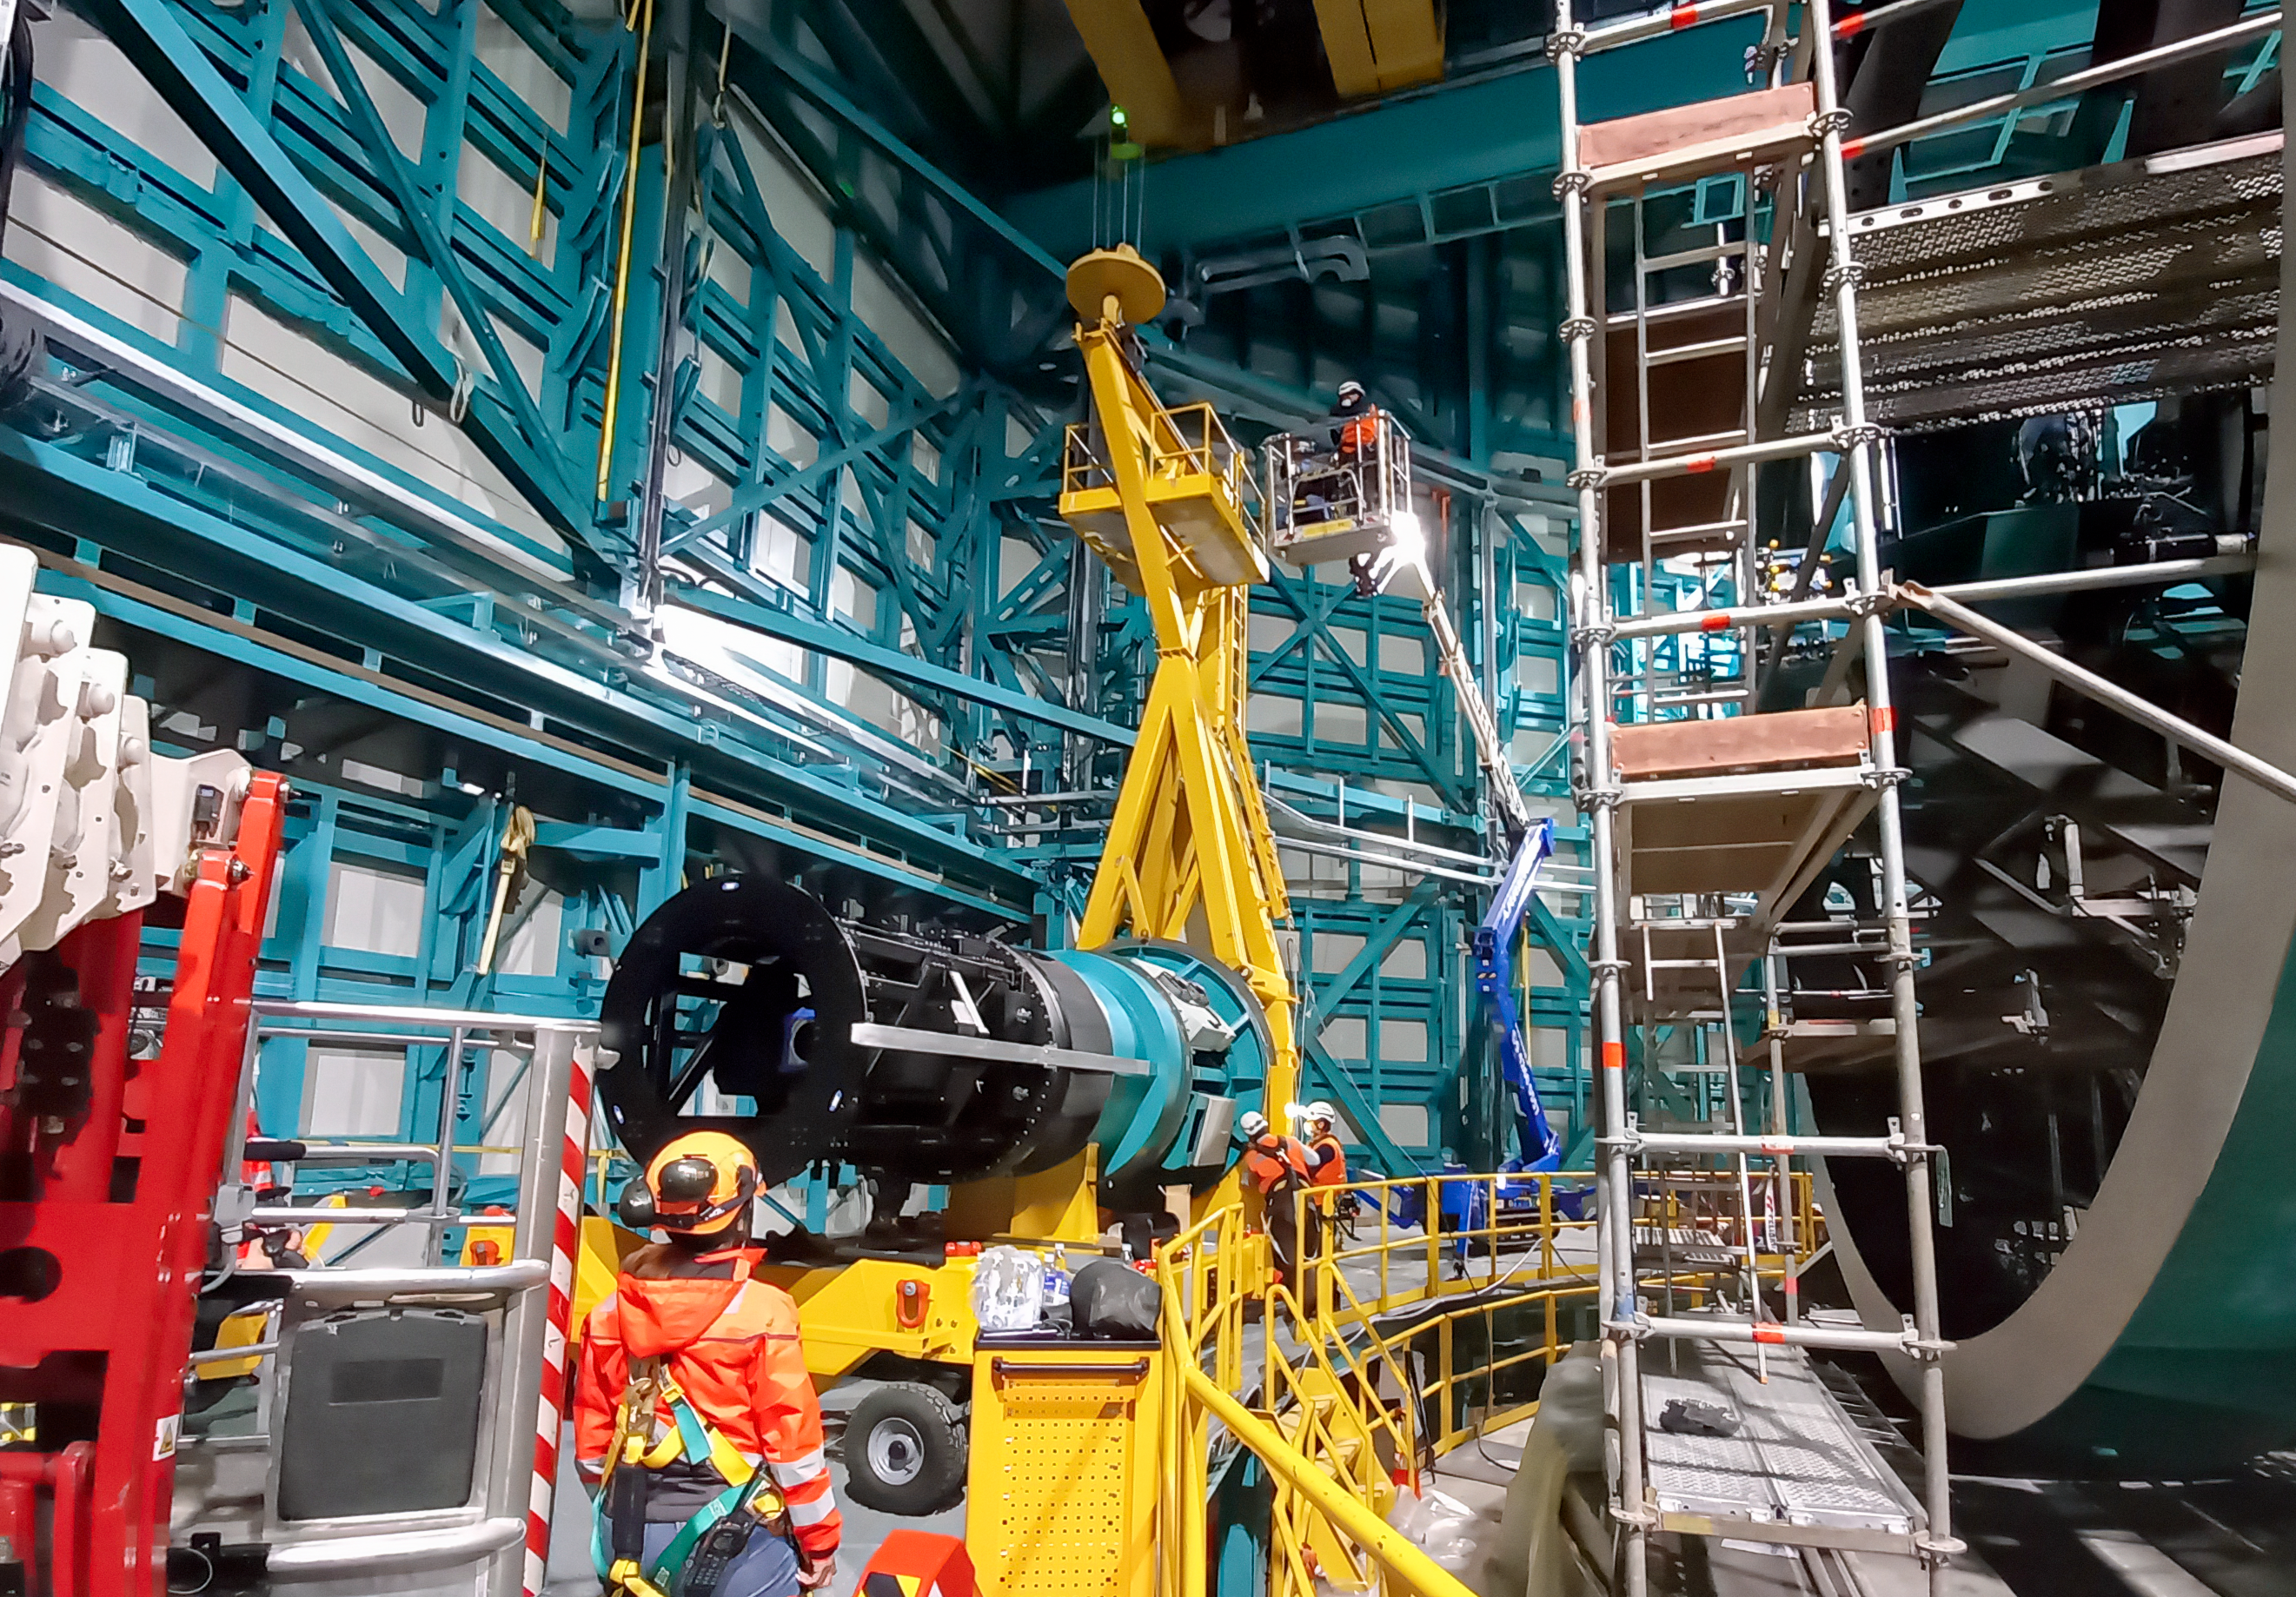

Vera C. Rubin Observatory Commissioning Camera install

Vera C. Rubin Observatory’s Commissioning Camera (ComCam) is being installed on the Telescope Mount Assembly on the summit of Cerro Pachón in Chile.

Credit: Rubin Observatory/NSF/AURA